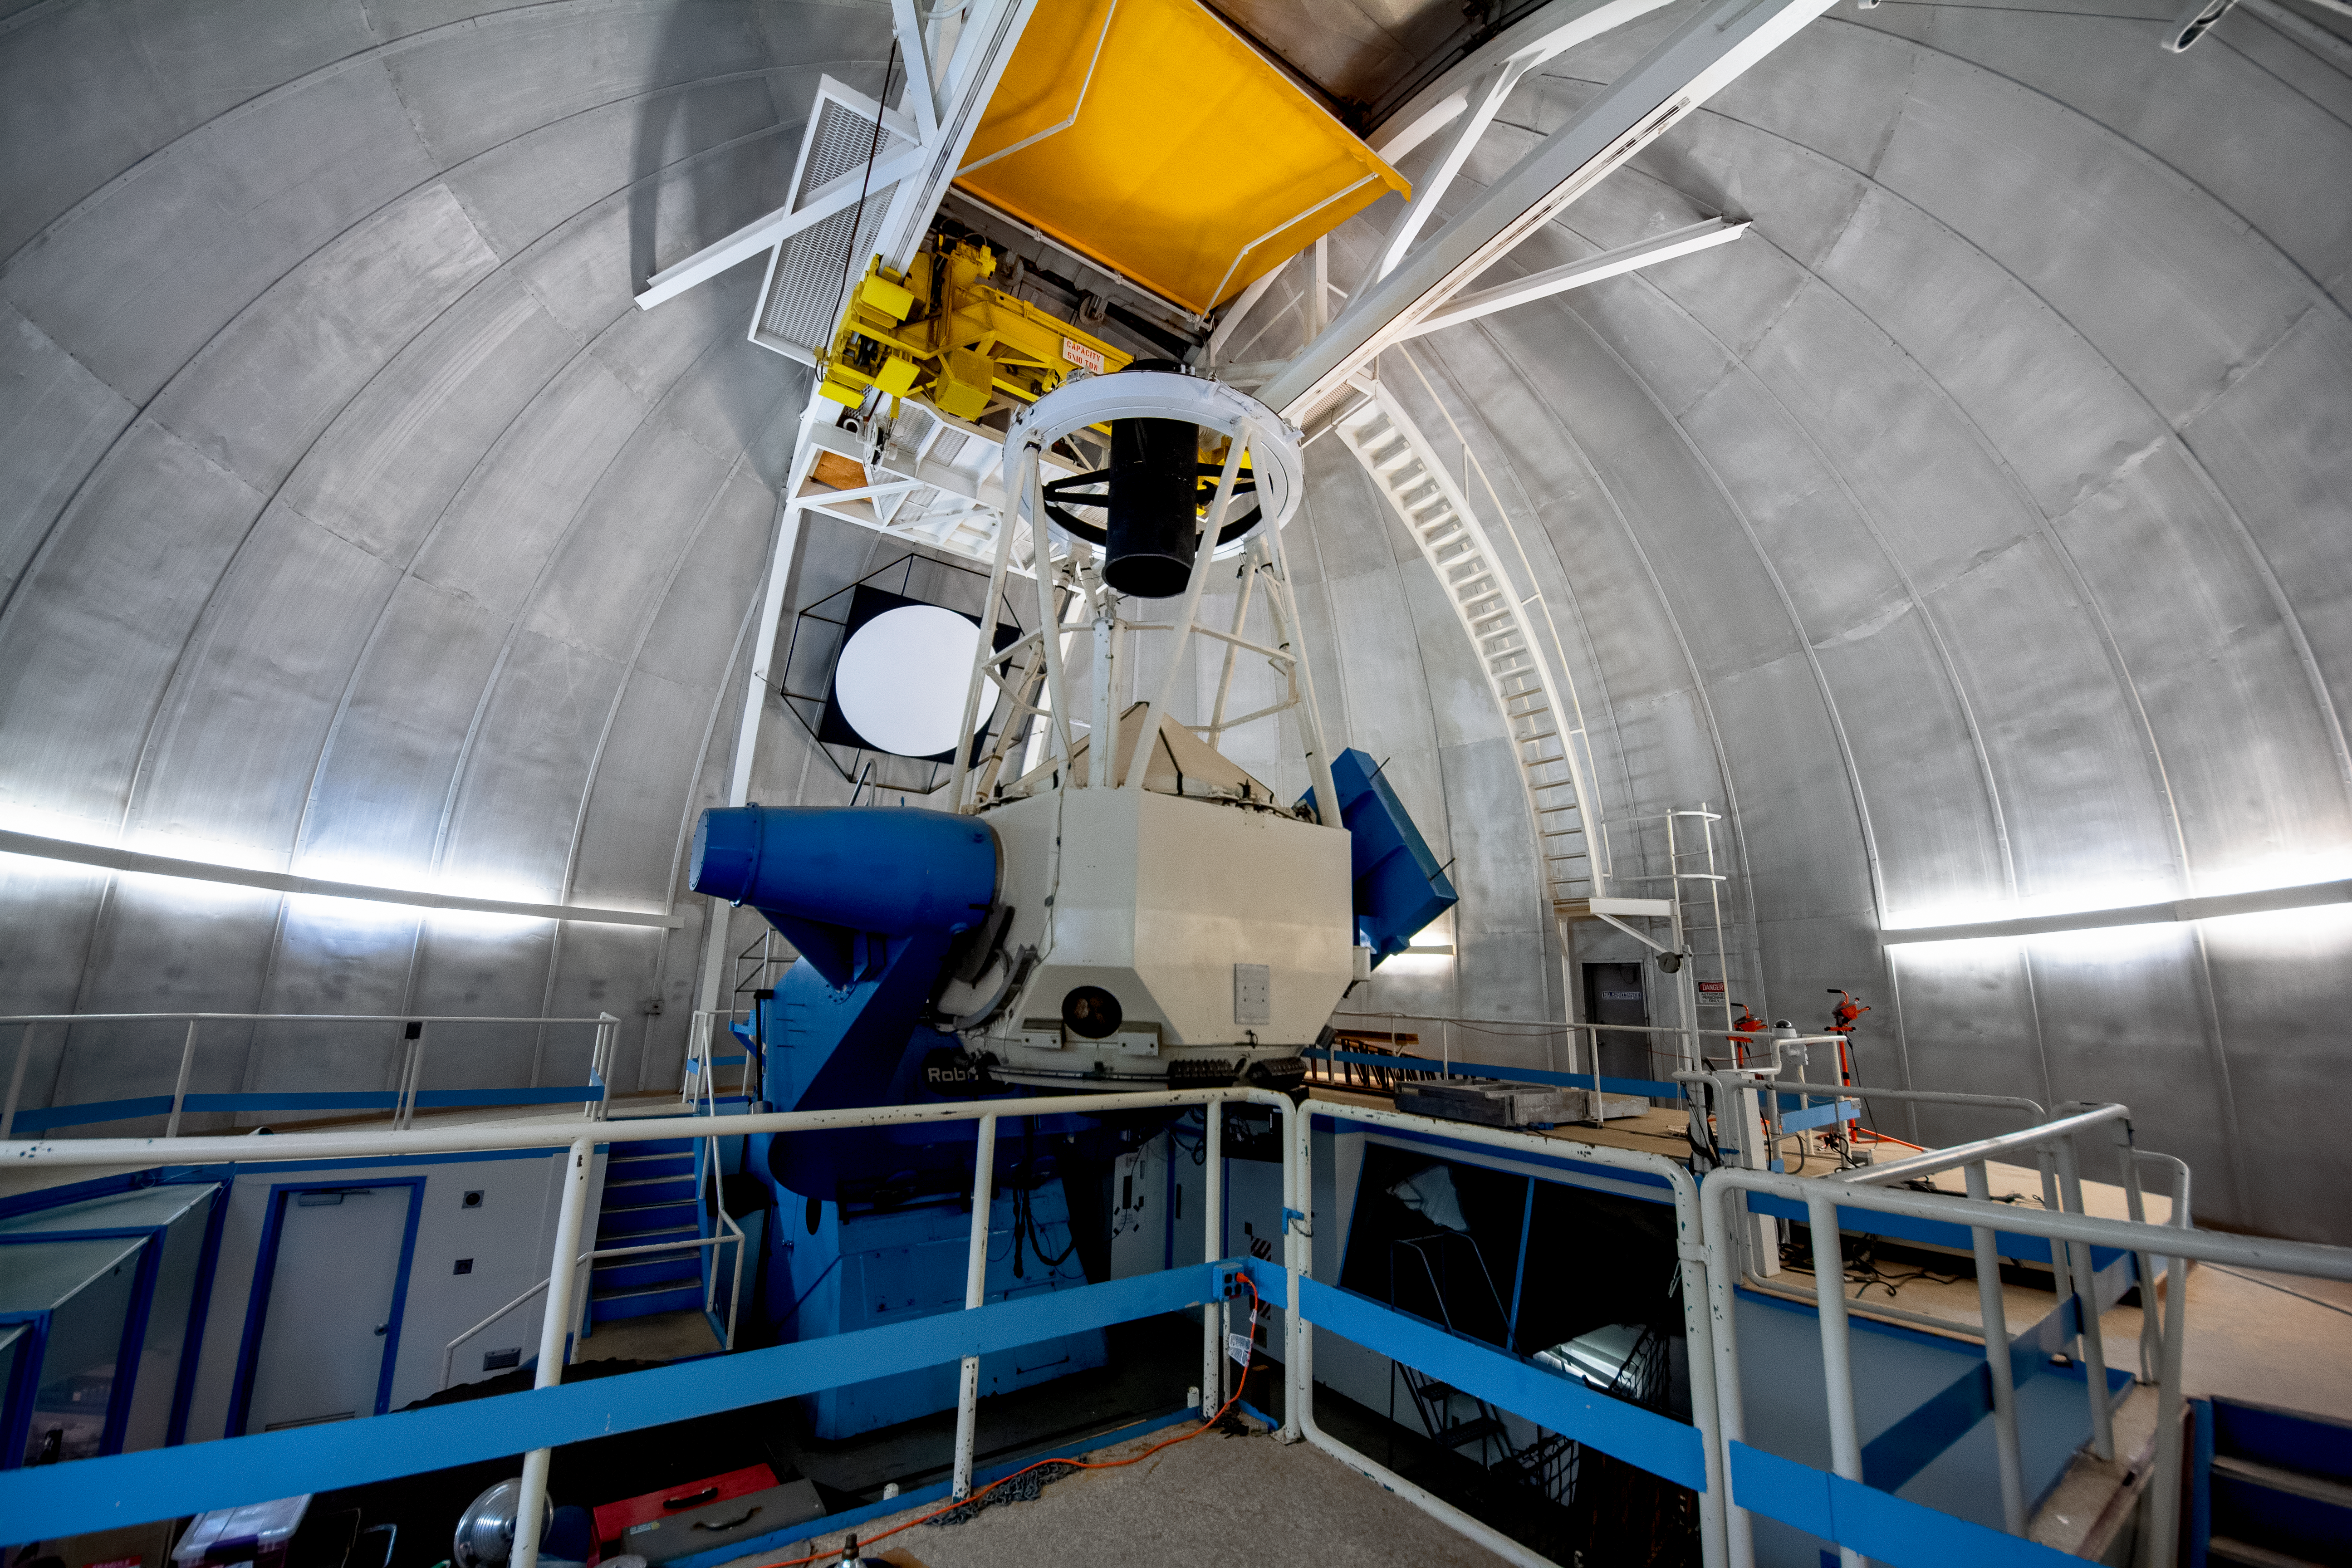

Robo-AO at the KPNO 2.1-meter Telescope on Kitt Peak National Observatory

Robo-AO, at the KPNO 2.1-meter Telescope on Kitt Peak National Observatory, is the first autonomous laser adaptive optics system and science instrument operating on sky.

Credit: KPNO/NOIRLab/NSF/AURA/P. Marenfeld